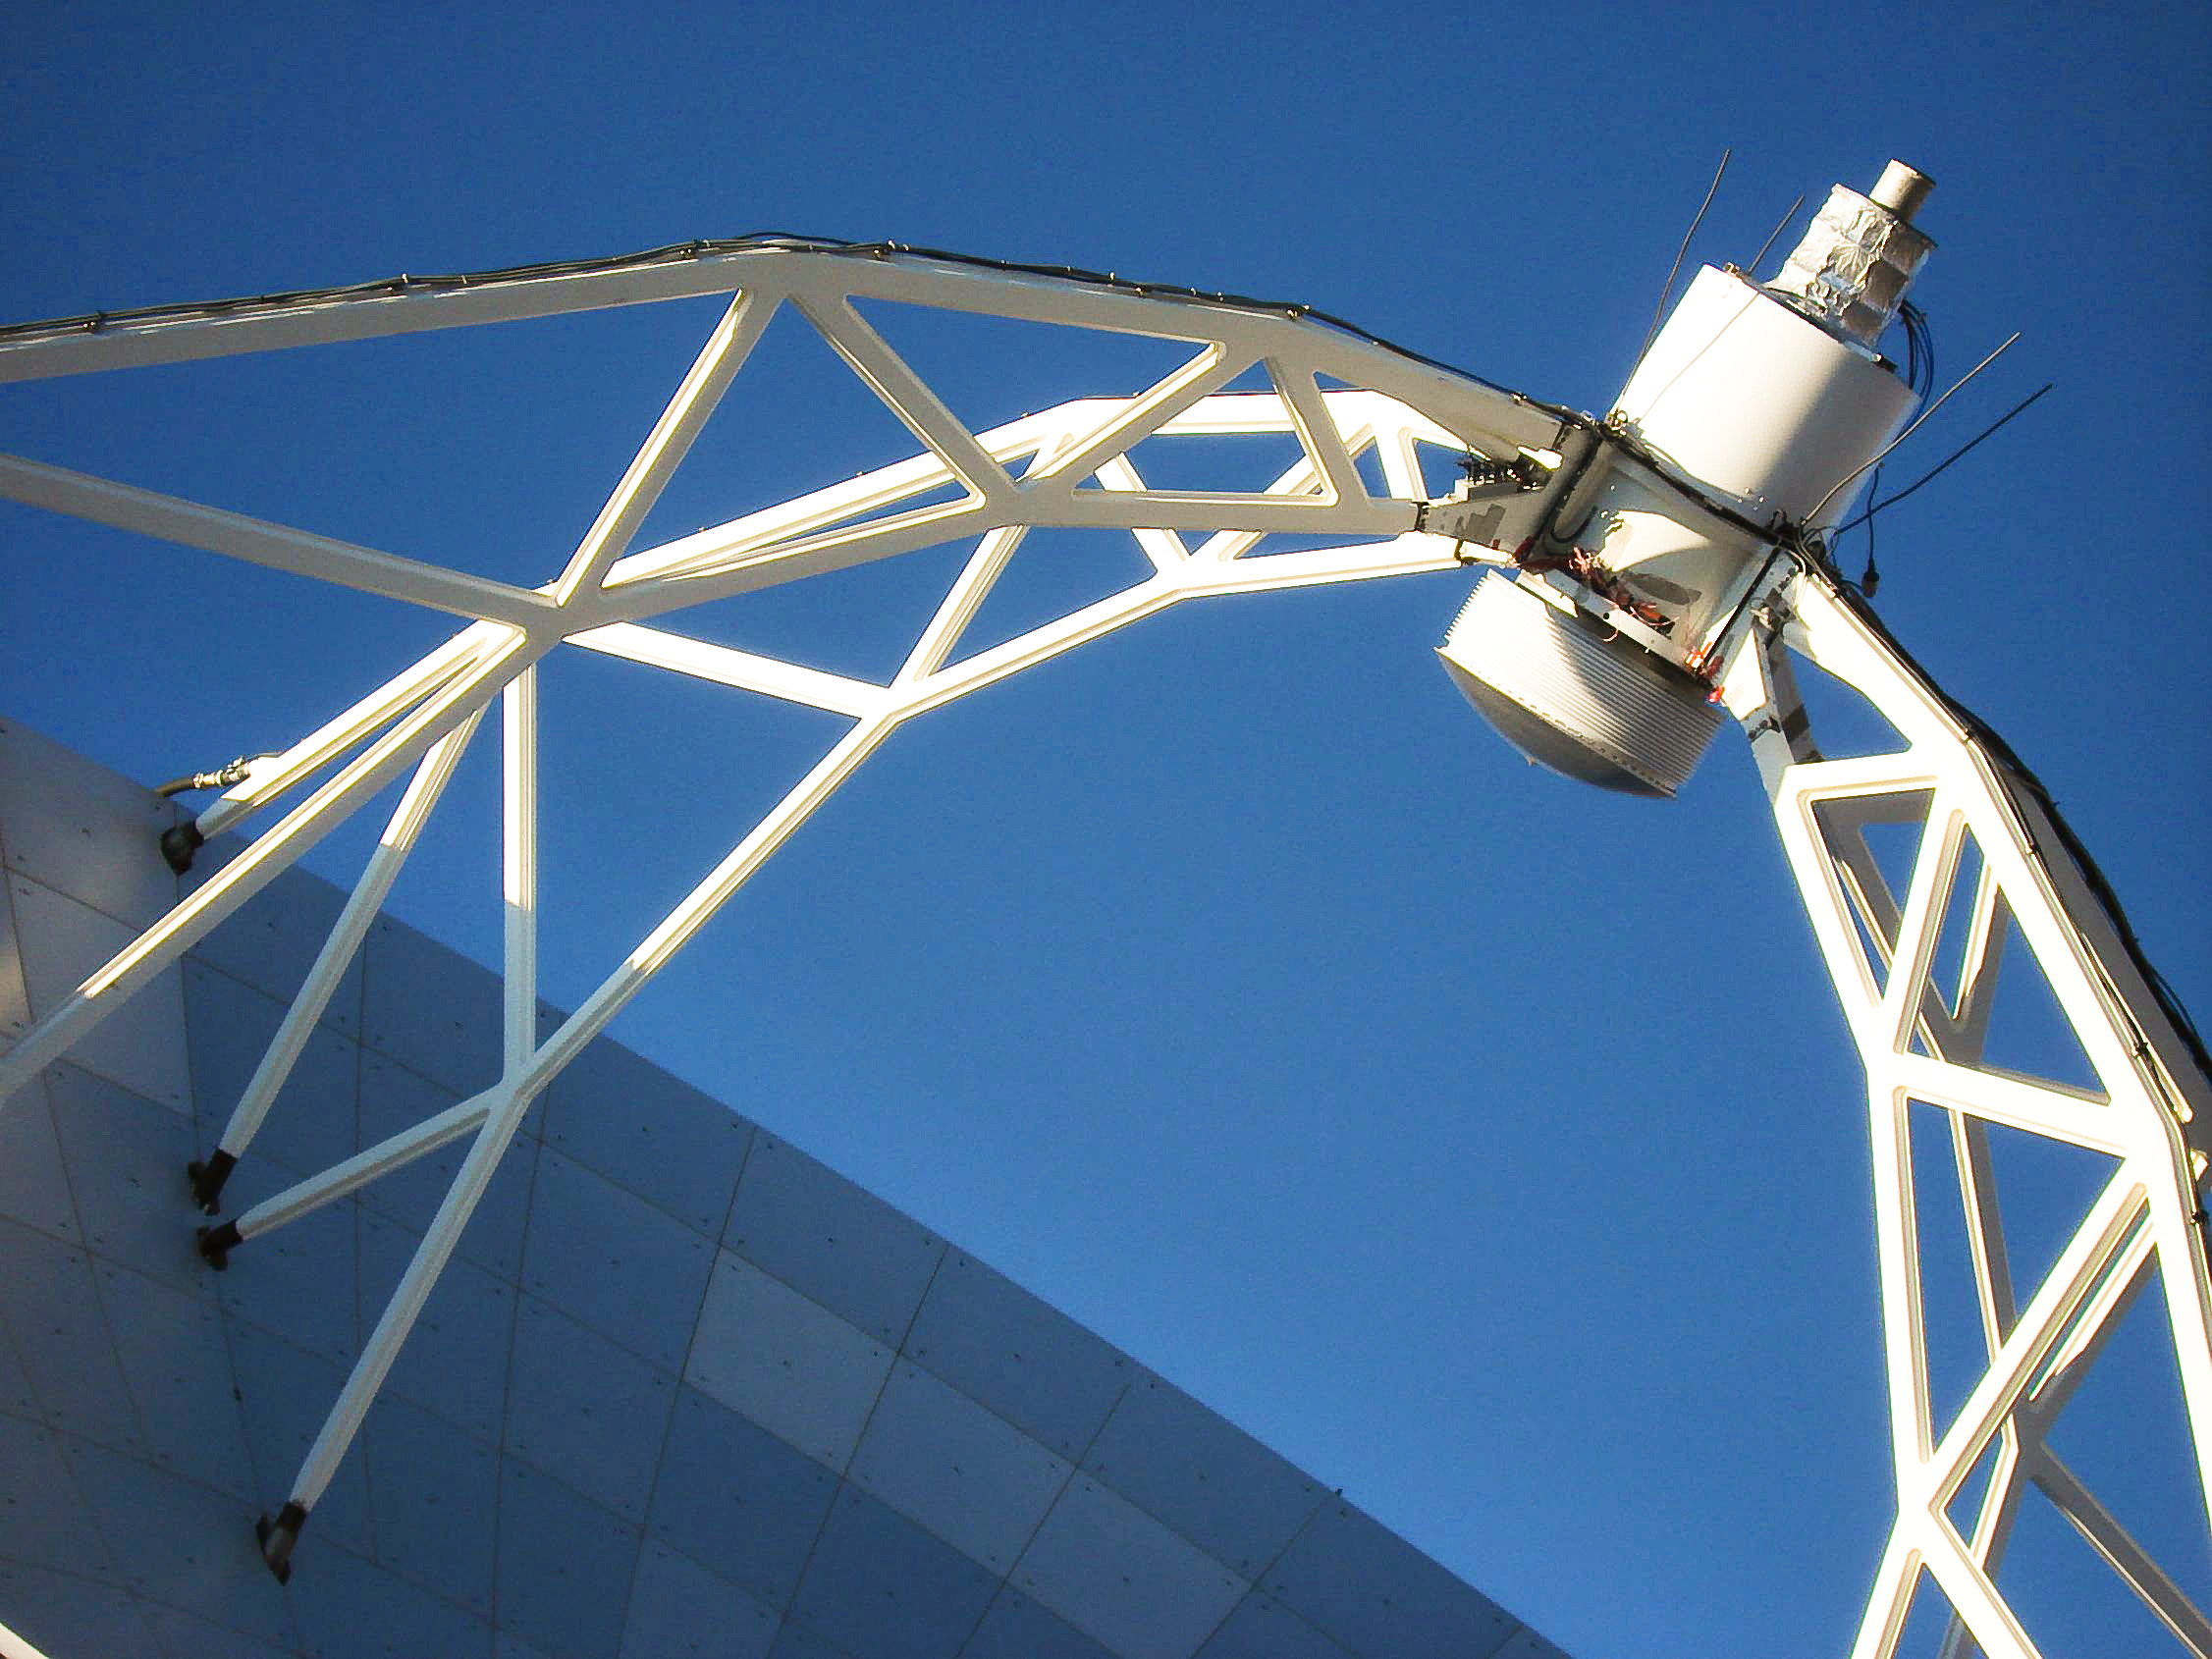

APEX image calendar, June 2010 — ...and then all the sky energy gathers in this little mirror...

A close up shot of the secondary mirror of the Atacama Pathfinder Experiment telescope, or APEX, on the Chajnantor plateau in Chile's Atacama region.

Credit: M. Cárdenas/ESO/APEX (MPIfR/ESO/OSO)